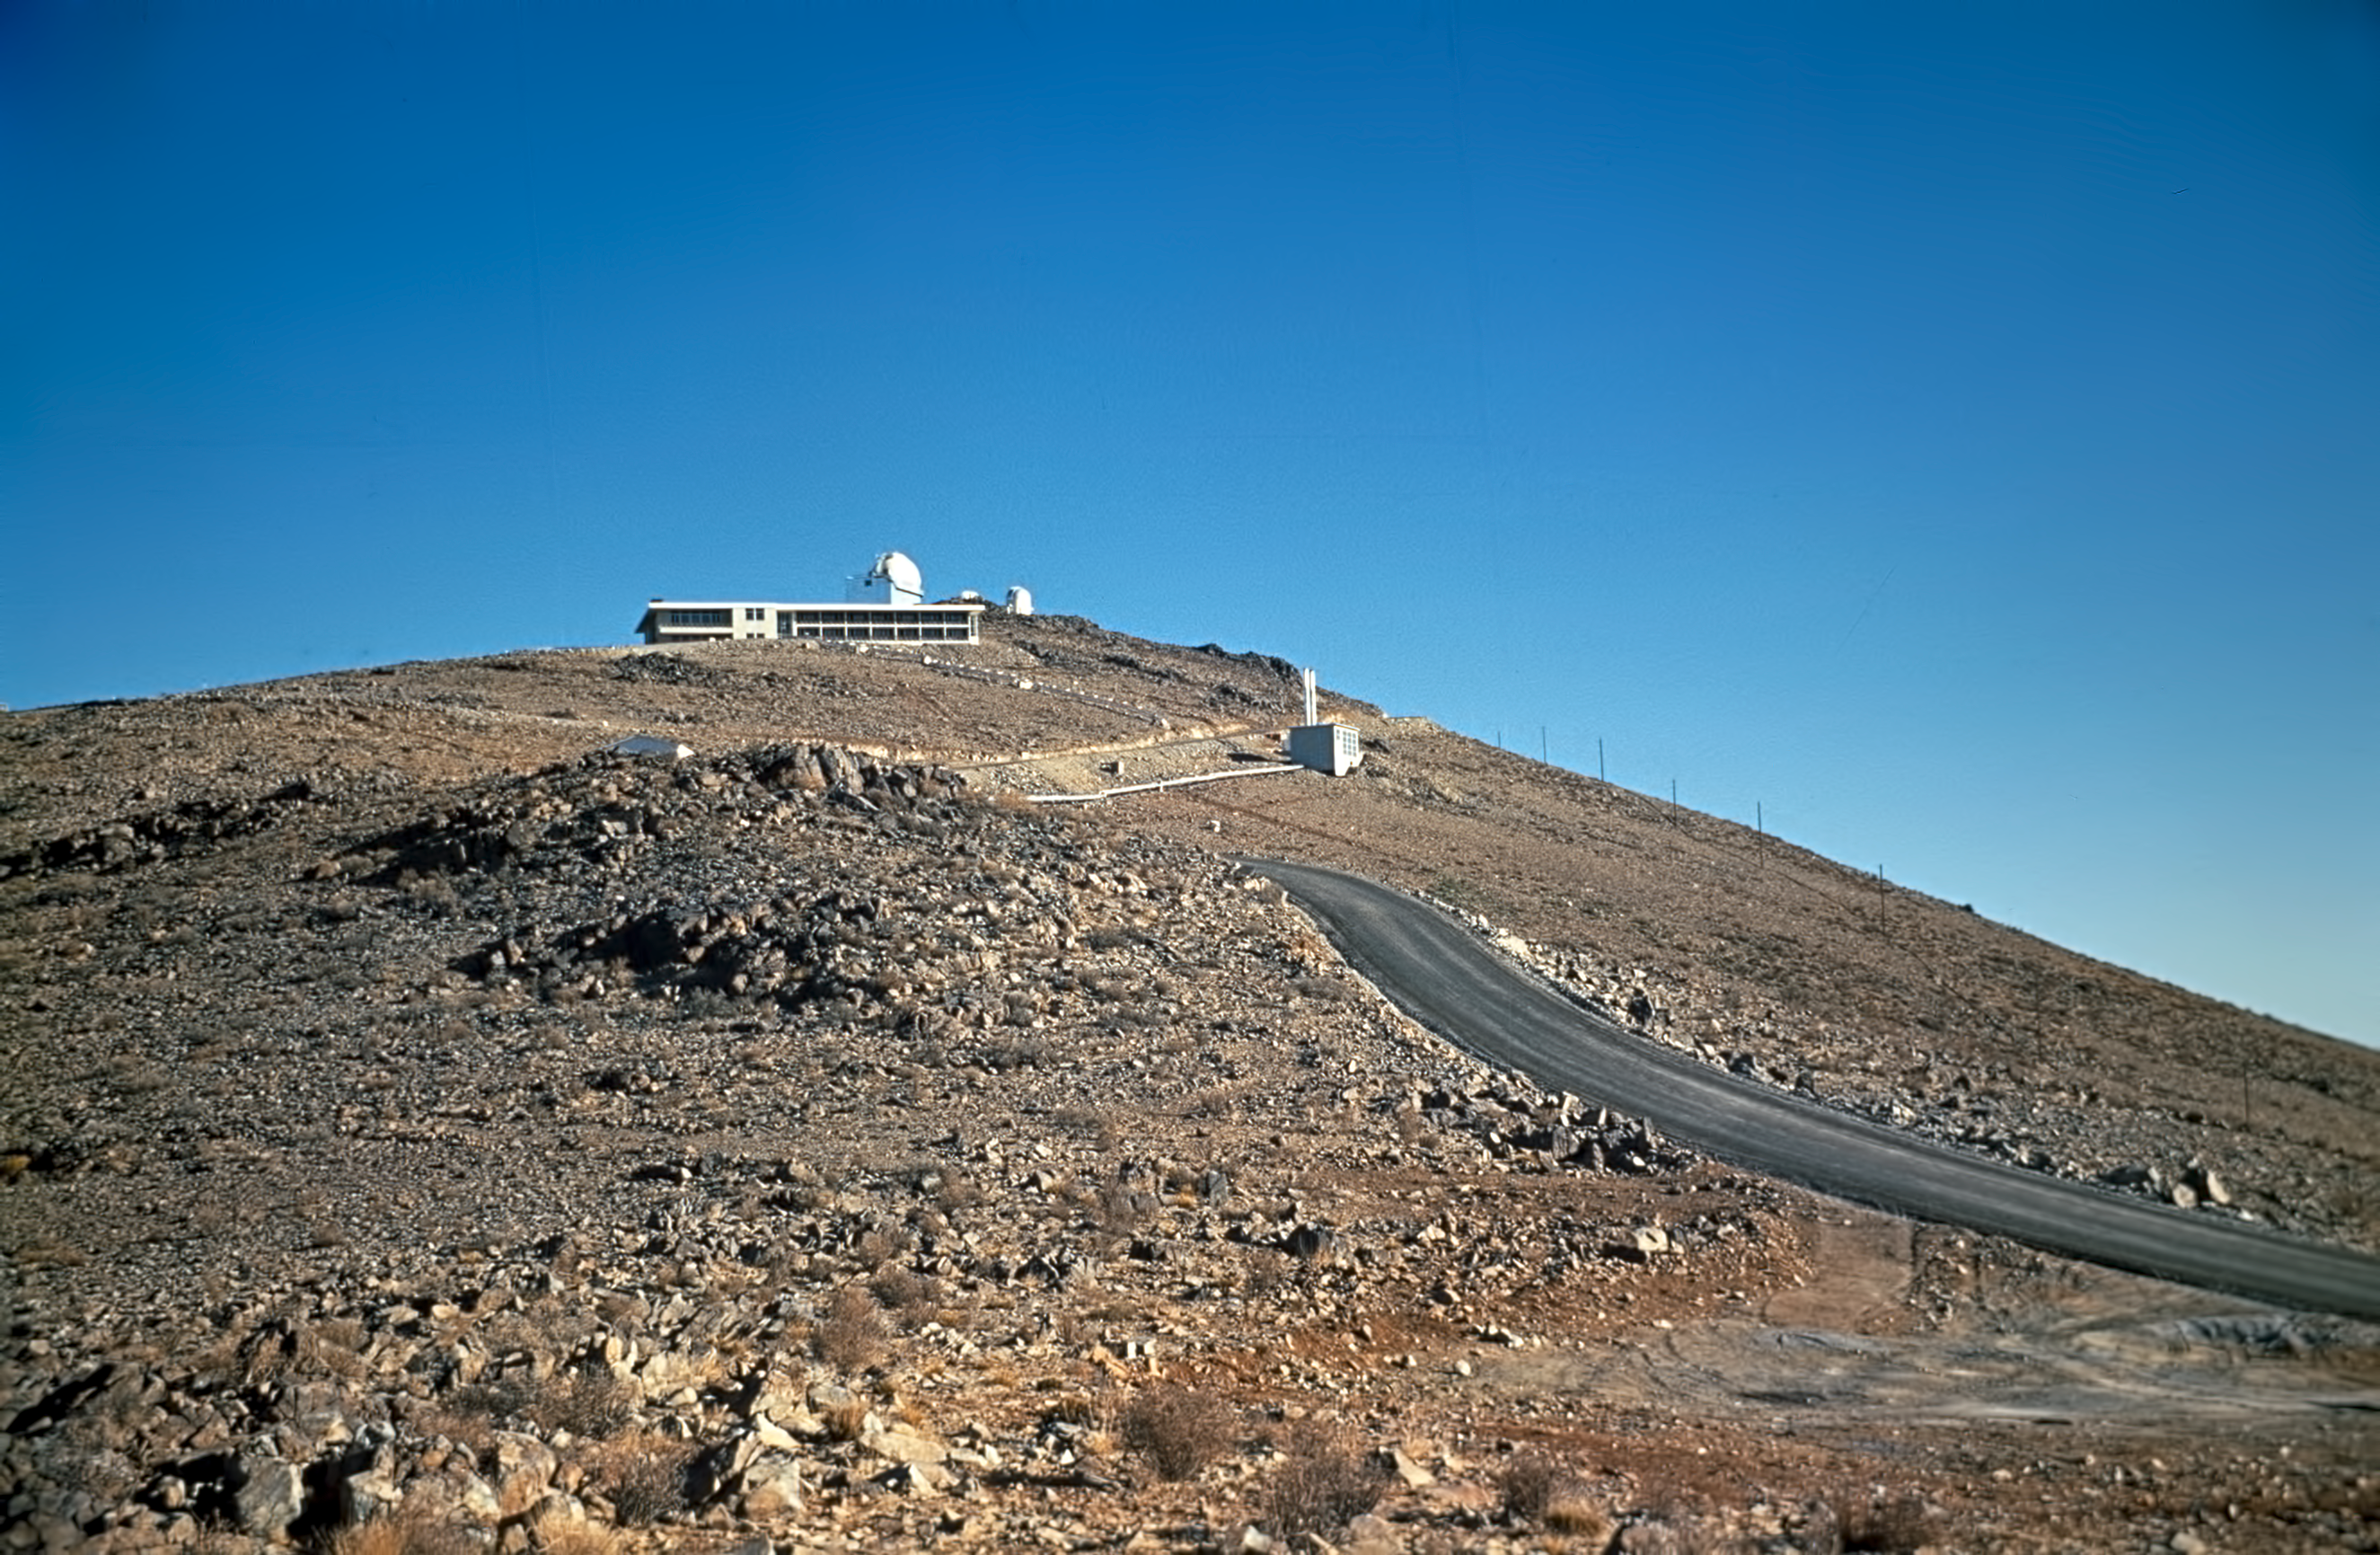

Almost at the top of La Silla

On the road to the summit of La Silla, a 2400-metre-high mountain in the IV Region of Chile, home of ESO's first observatory. The La Silla hotel and the ESO 1.5-metre telescope are seen in this picture.

Credit: ESO